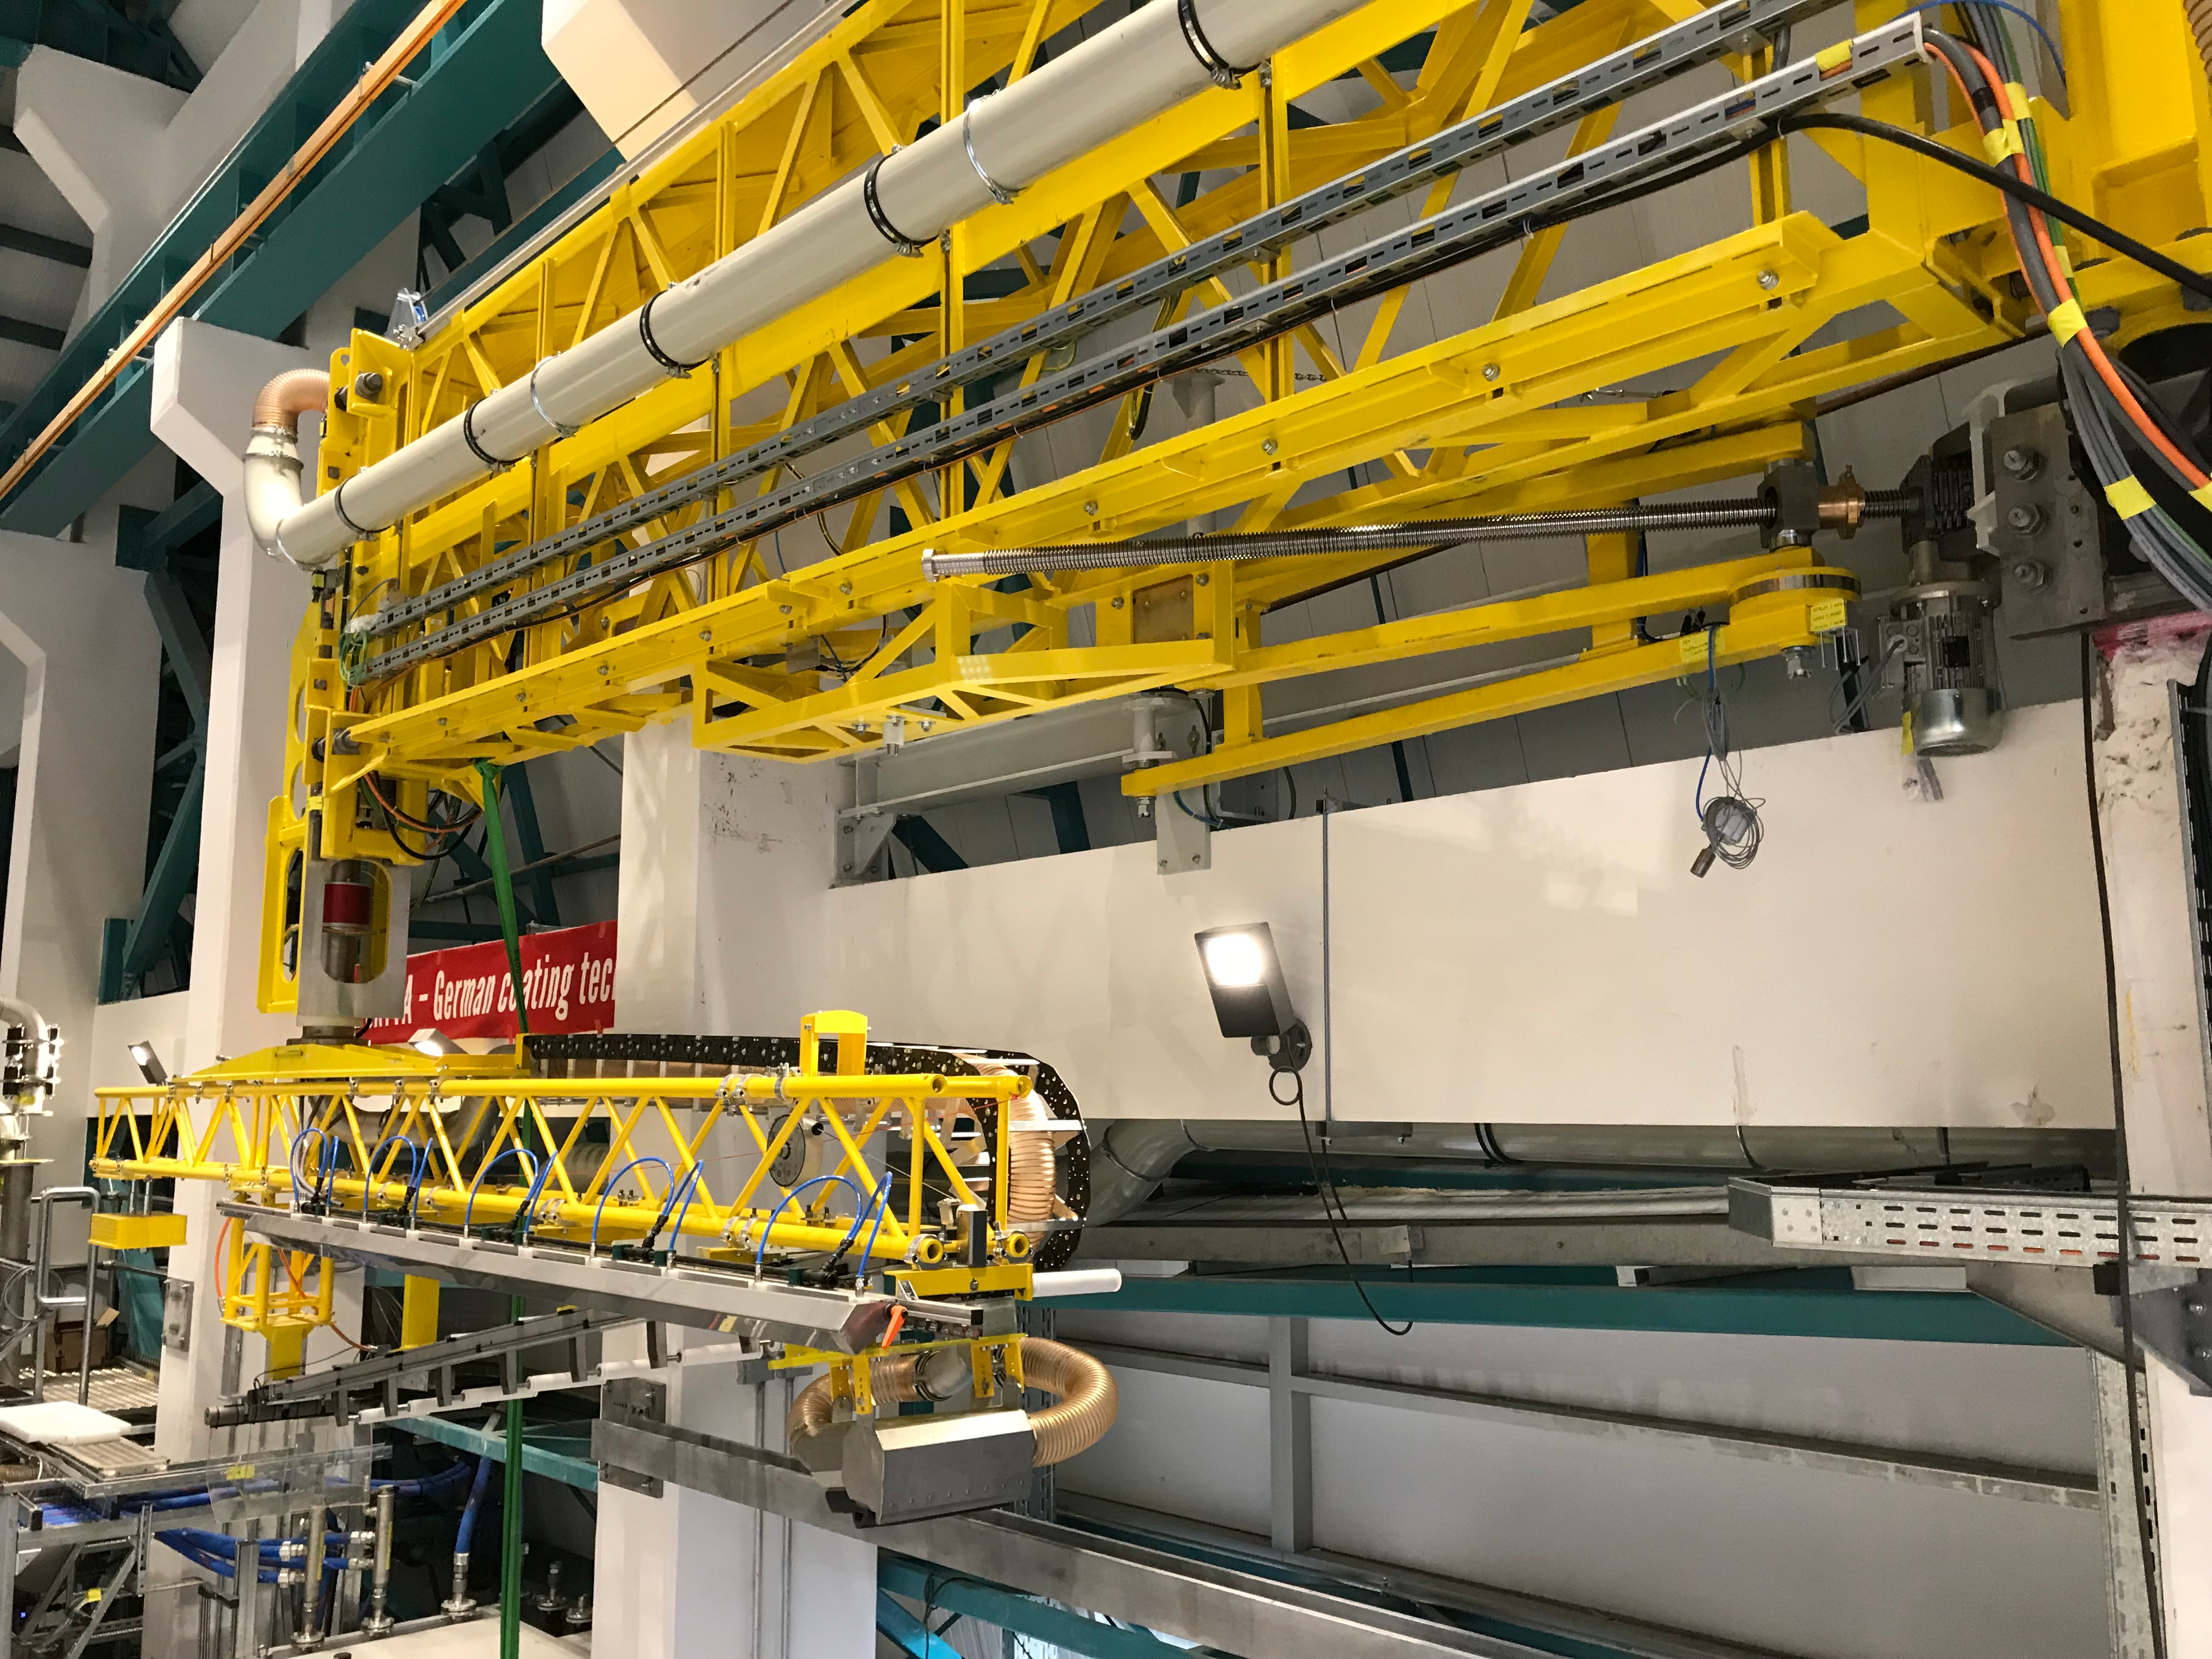

Coating Plant Assembly on Summit

A crew from Von Ardenne, the LSST Coating Chamber vendor, is currently onsite at the LSST summit facility building, performing work on the Coating Chamber, which arrived at the summit in November 2018. According to Tomislav Vucina, LSST Coatings Engineer, "The LSST Coating Chamber will be the largest, most modern, and most powerful mirror coating mechanism used by any telescope in the world." The Coating Chamber, which was constructed in Germany, is now beginning a six-month program of “assembly, integration, and commissioning,” which refers to installation of all components of the Coating Plant, and the testing necessary to ensure that everything works the way it’s supposed to. After final acceptance, and after both LSST mirrors arrive, the Coating Plant will be used to coat the Primary/Tertiary Mirror (M1M3) with aluminum, and the Secondary Mirror (M2) with silver.

Credit: Rubin Observatory/NSF/AURA